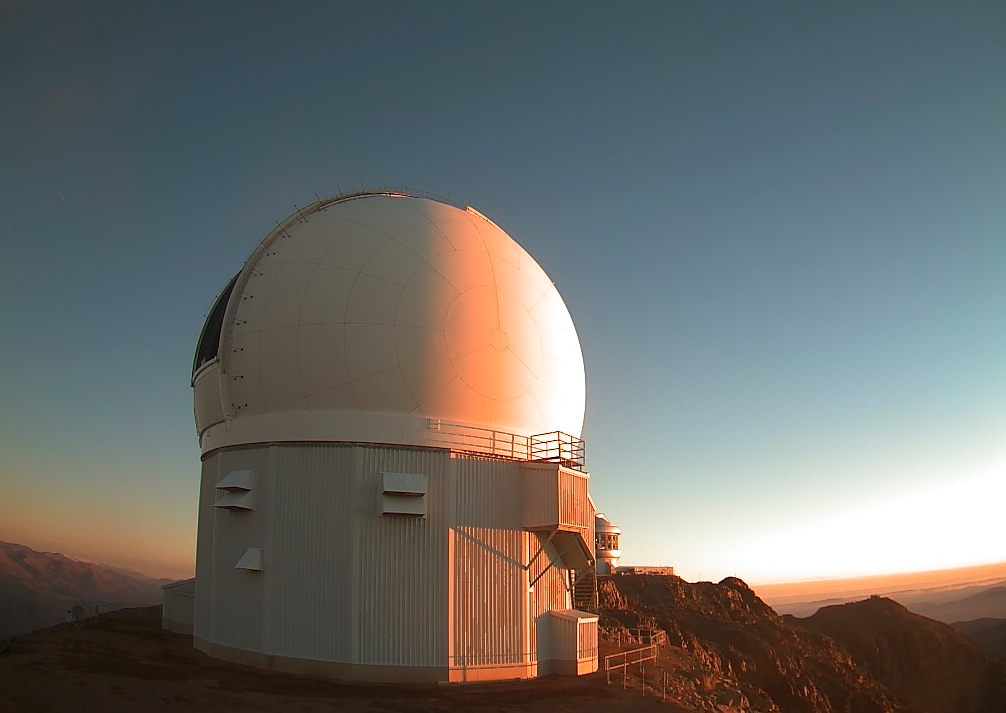

Punching Above Its Weight, a Brown Dwarf Launches a Parsec-Scale Jet

The SOAR Telescope at sunset on Cerro Pachón, Chile.

Credit: CTIO/SOAR/NOIRLab/NSF/AURA/C. Briceño